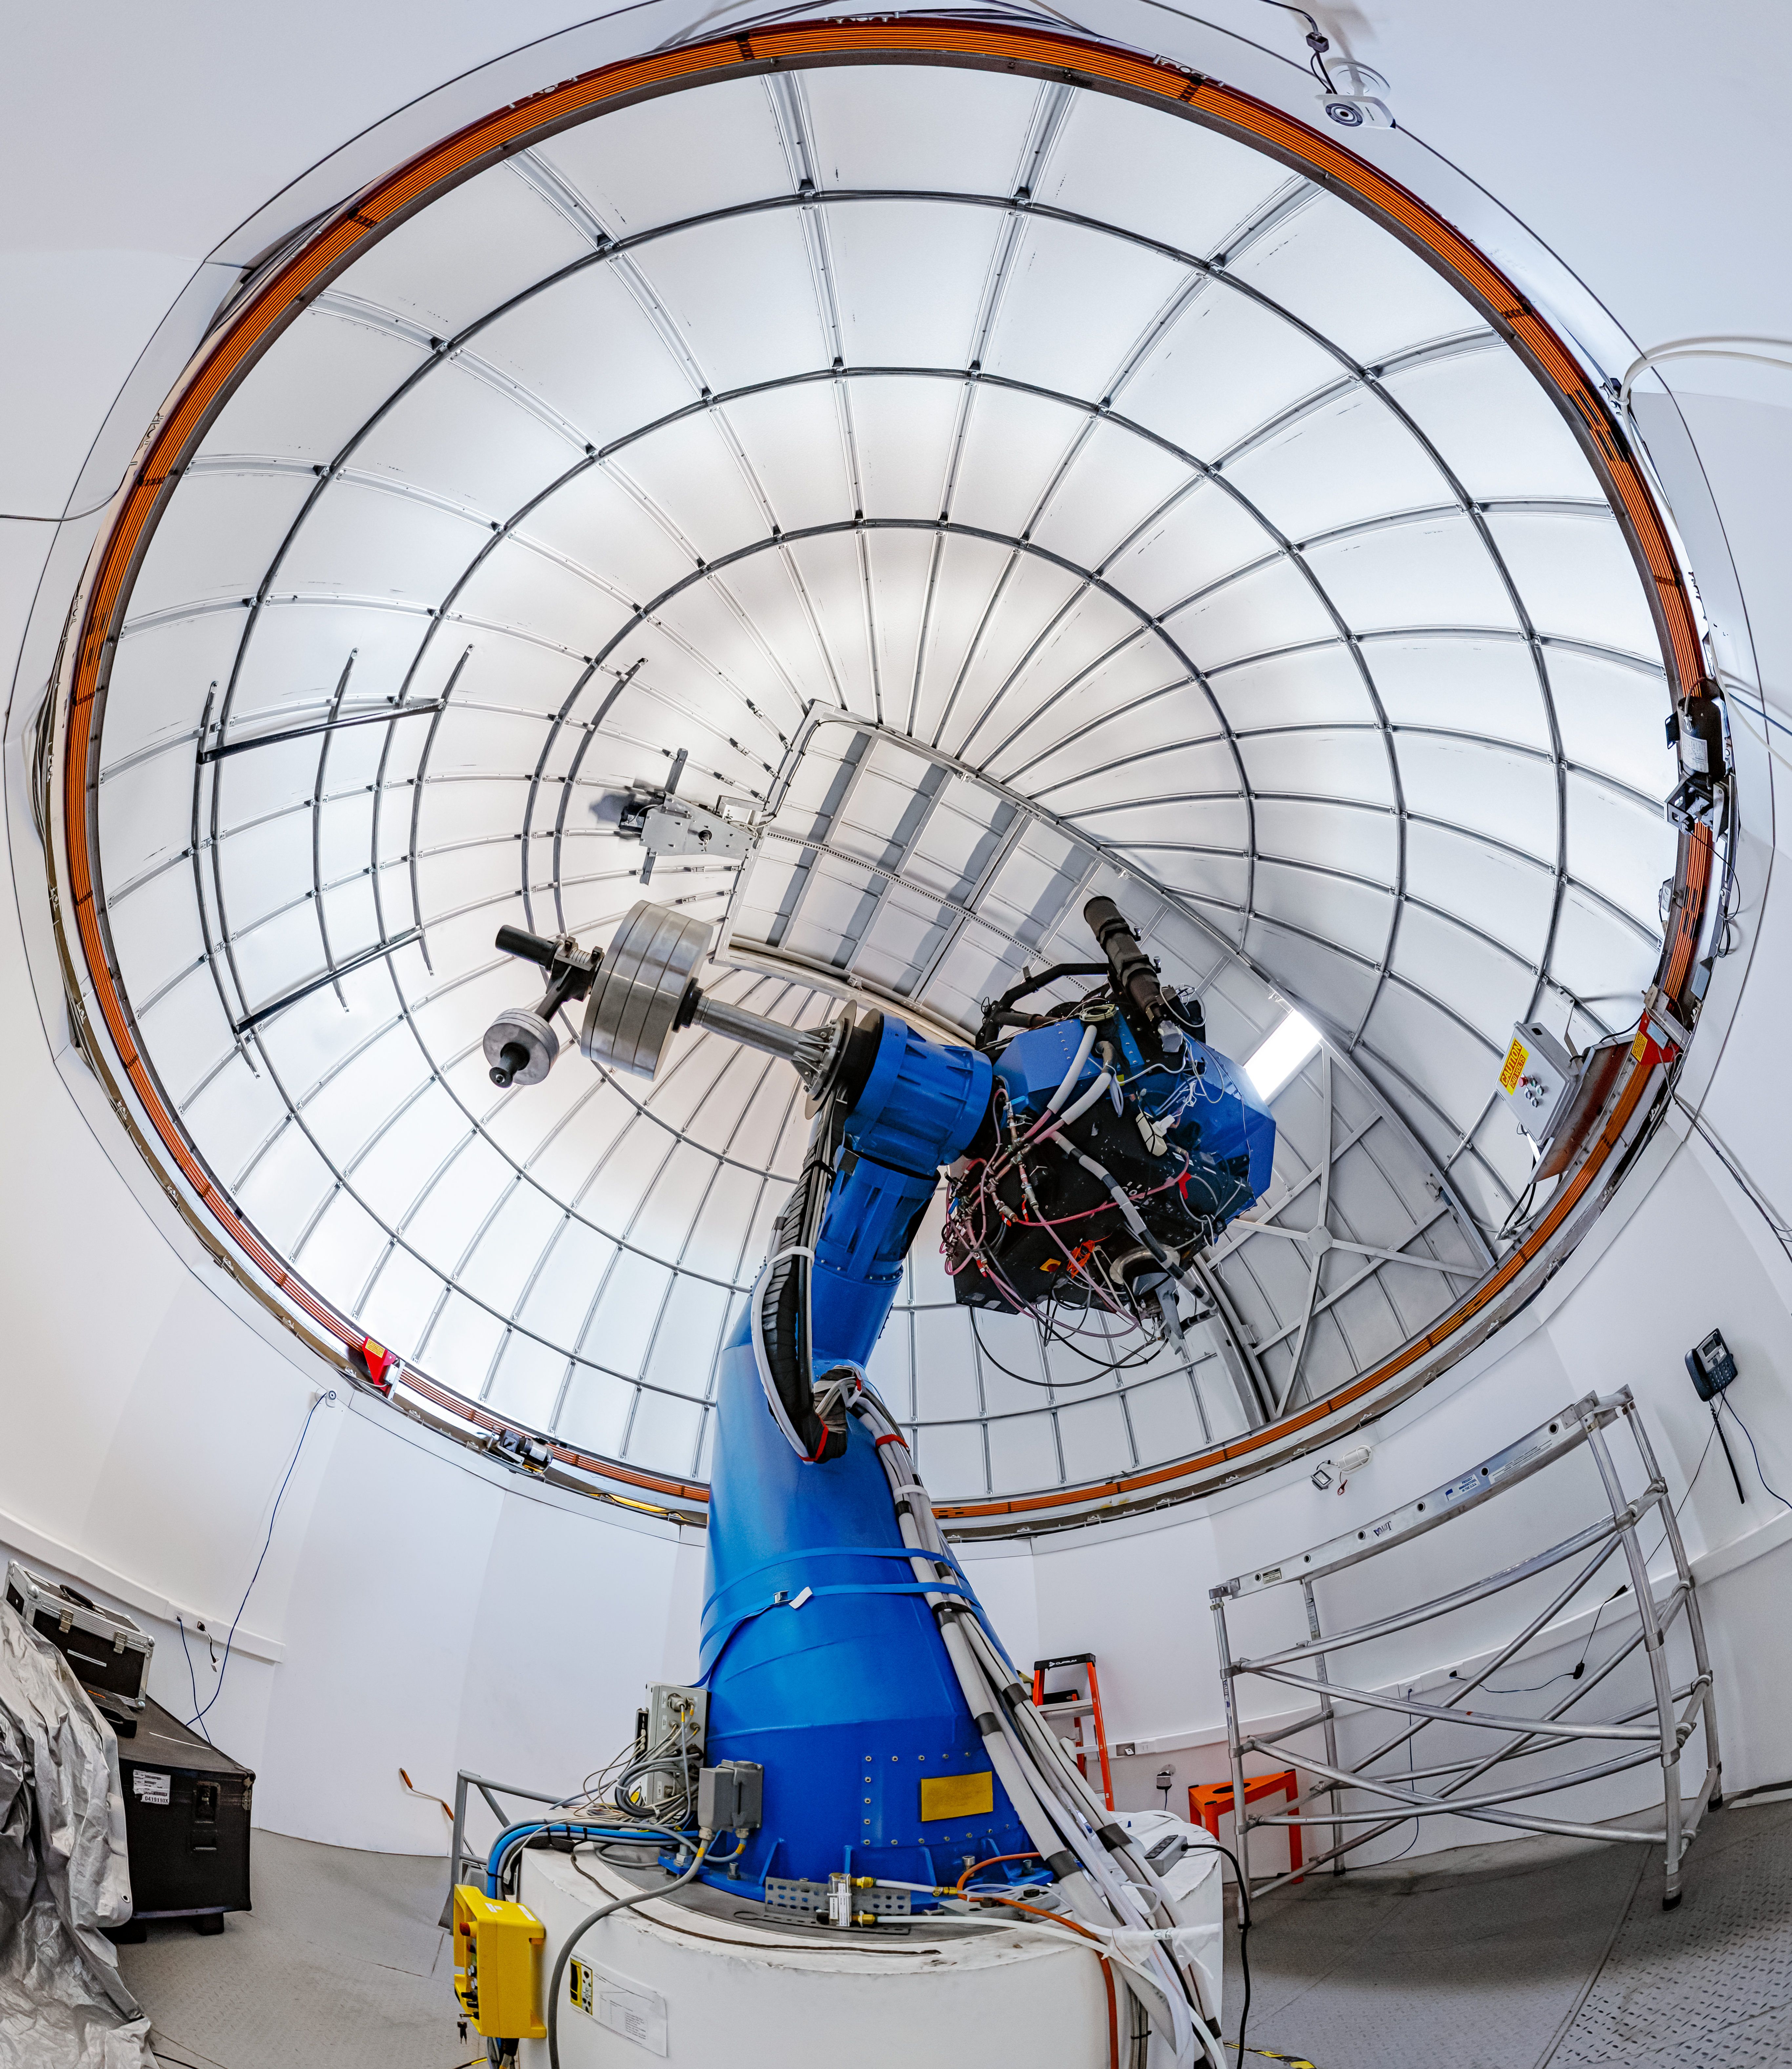

T80-South Telescope Interior

The interior of the T80-South Telescope at Cerro Tololo Inter-American Observatory in Chile.

Credit: CTIO/NOIRLab/NSF/AURA/ P. Horálek